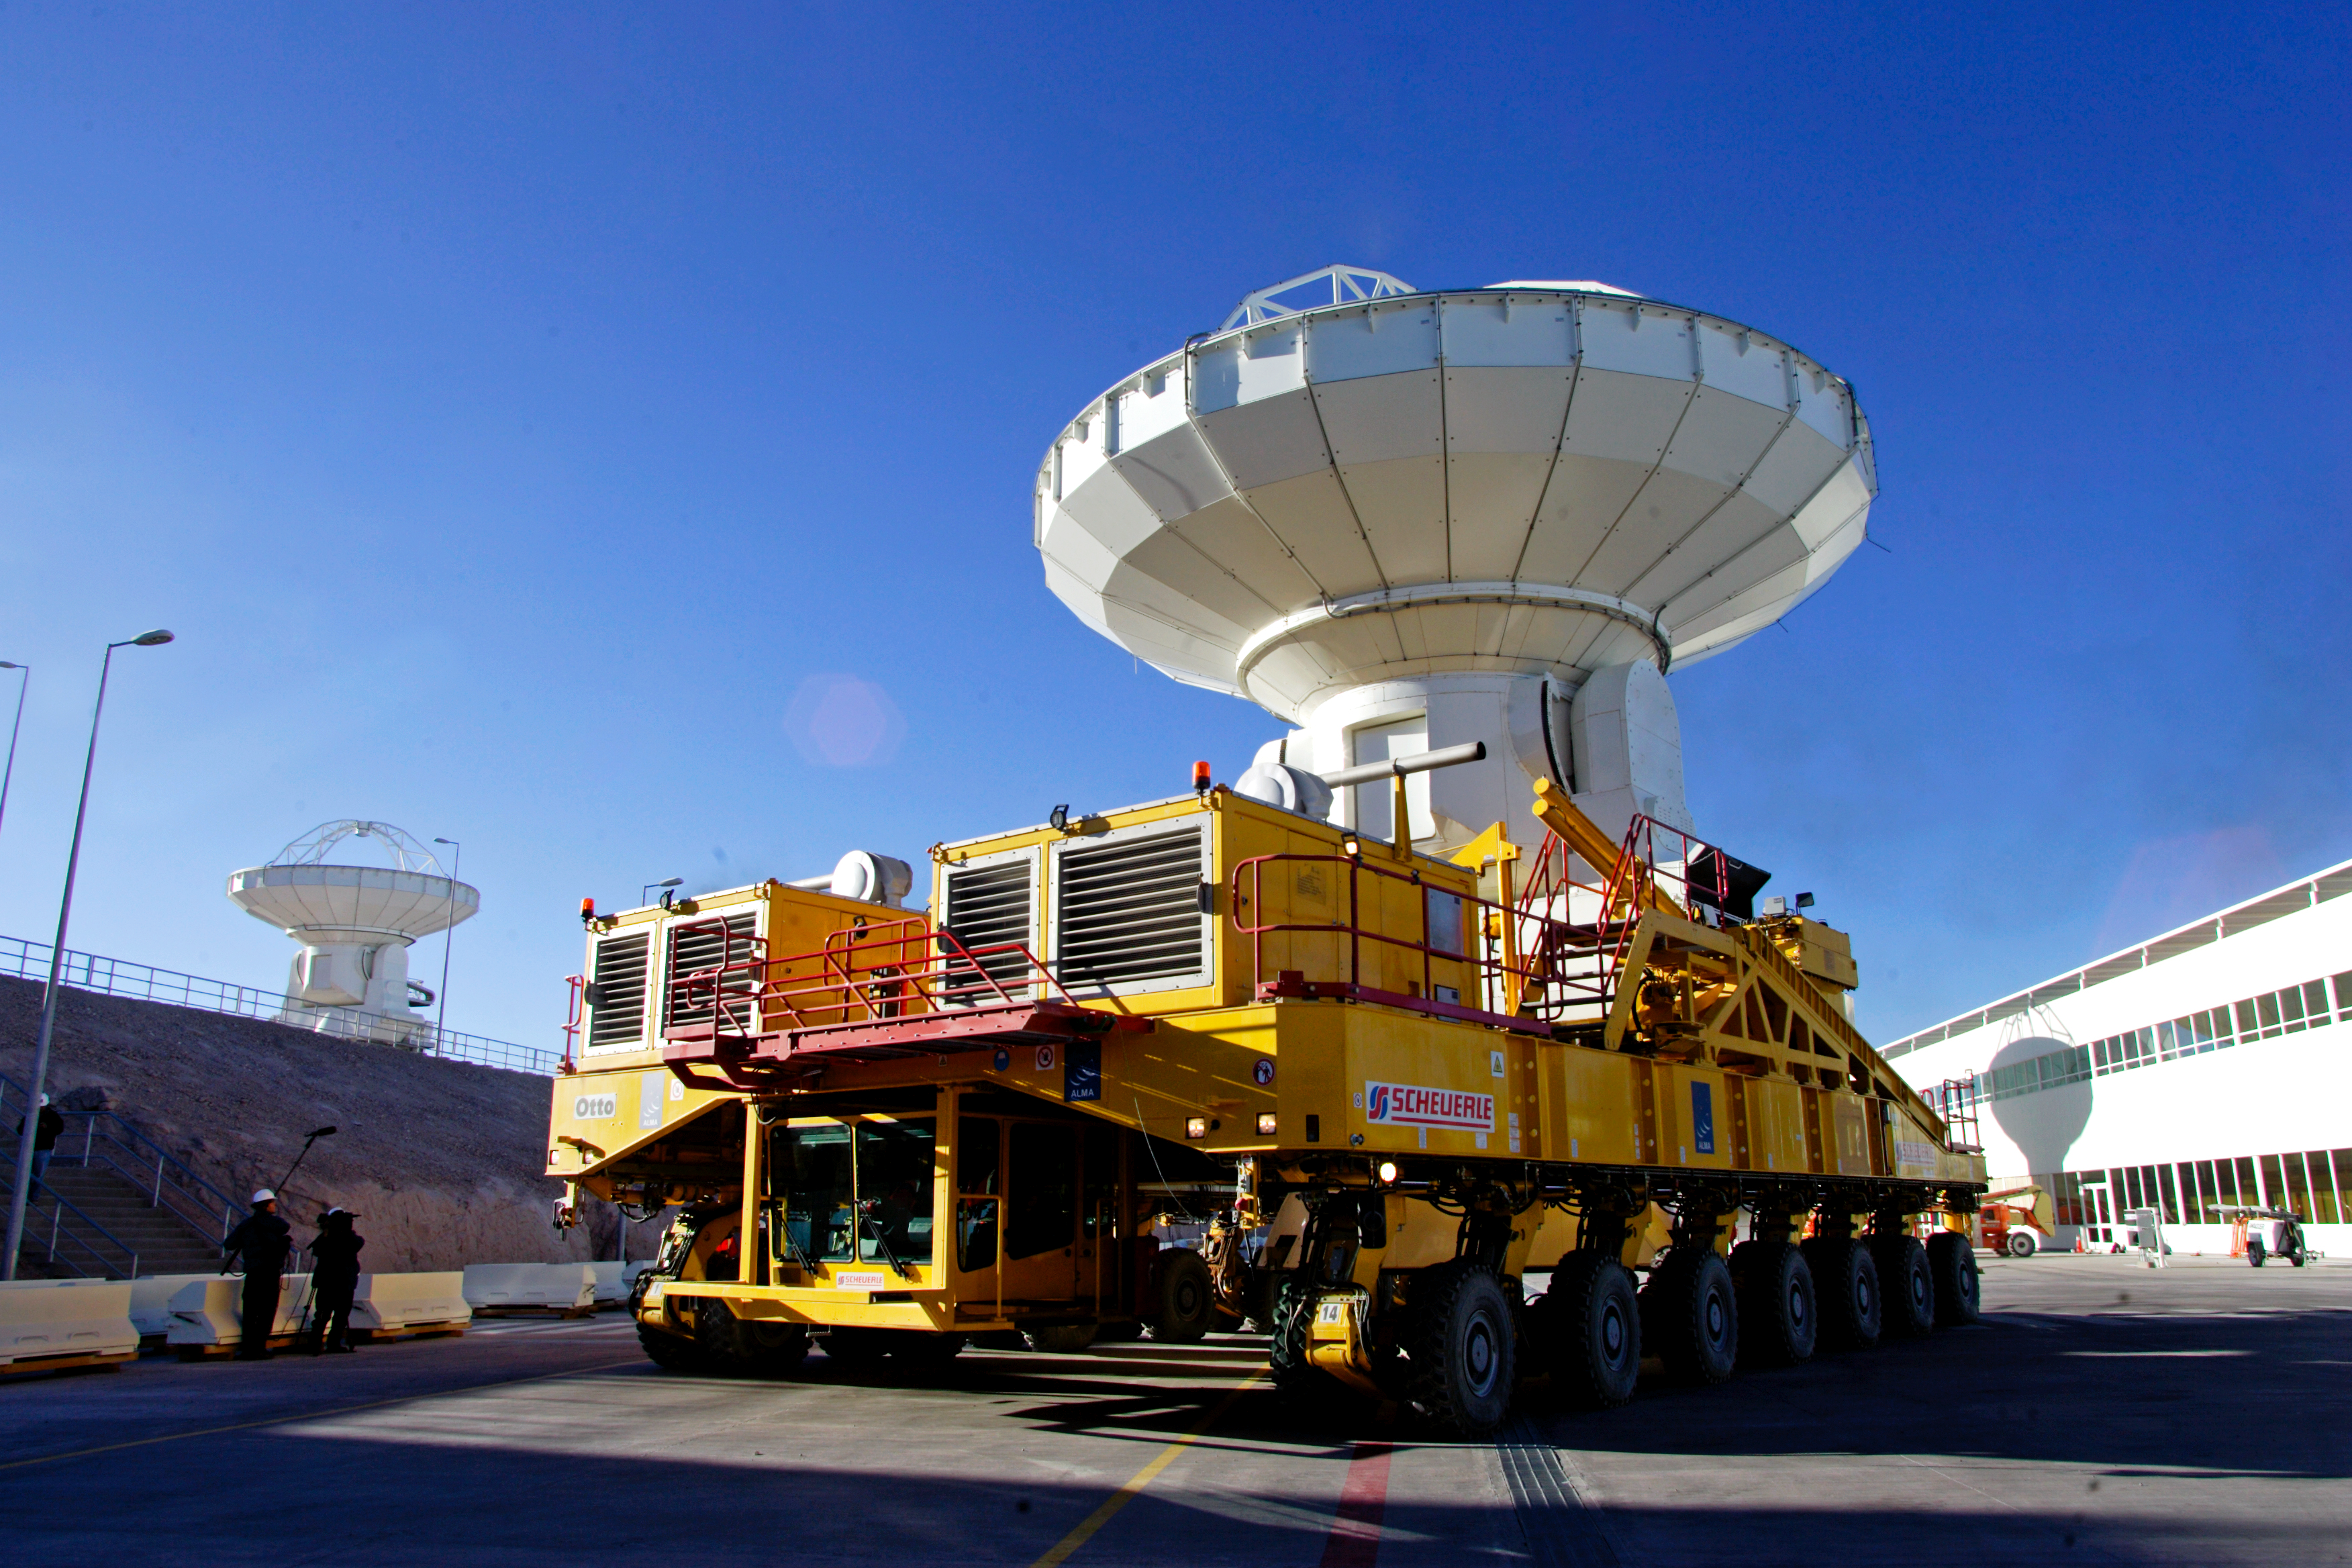

ALMA transporter and antenna at the base camp

ALMA transporters ready to move one antenna at the Operations Support Facility (OSF), in the Atacama desert, Chile.

Credit: AUI/NRAO, Carlos Padilla